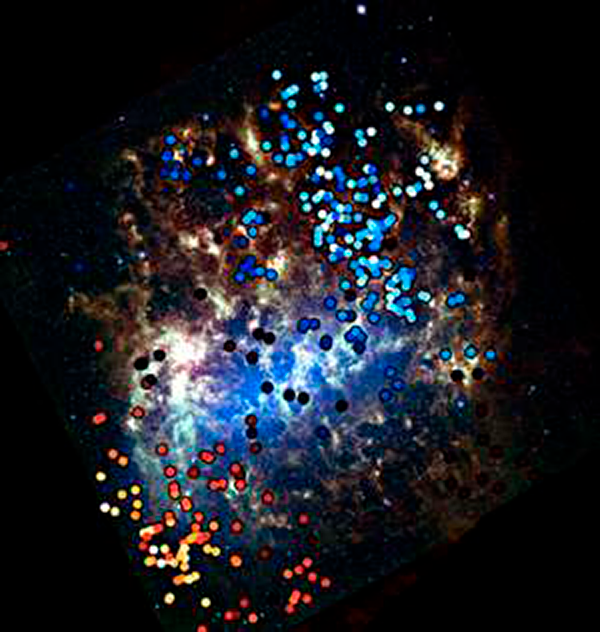

Galaxy-hopping stars detected in the Large Magellanic Cloud

The Milky Way’s near neighbor, the Large Magellanic Cloud (LMC), has accreted a smattering of stars from its smaller neighbor, the Small Magellanic Cloud (SMC). This image shows the LMC imaged by the Spitzer Space Telescope. Overlaid in red and blue, with the colors representing their line-of-sight velocities, are the stars whose origin has been traced to the SMC. These stars were discovered by a team led by NOAO astronomer Knut Olsen, through analysis of spectra obtained at the CTIO 4-m Blanco telescope.

Credit: Spitzer image credit: Karl Gordon & Margaret Meixner